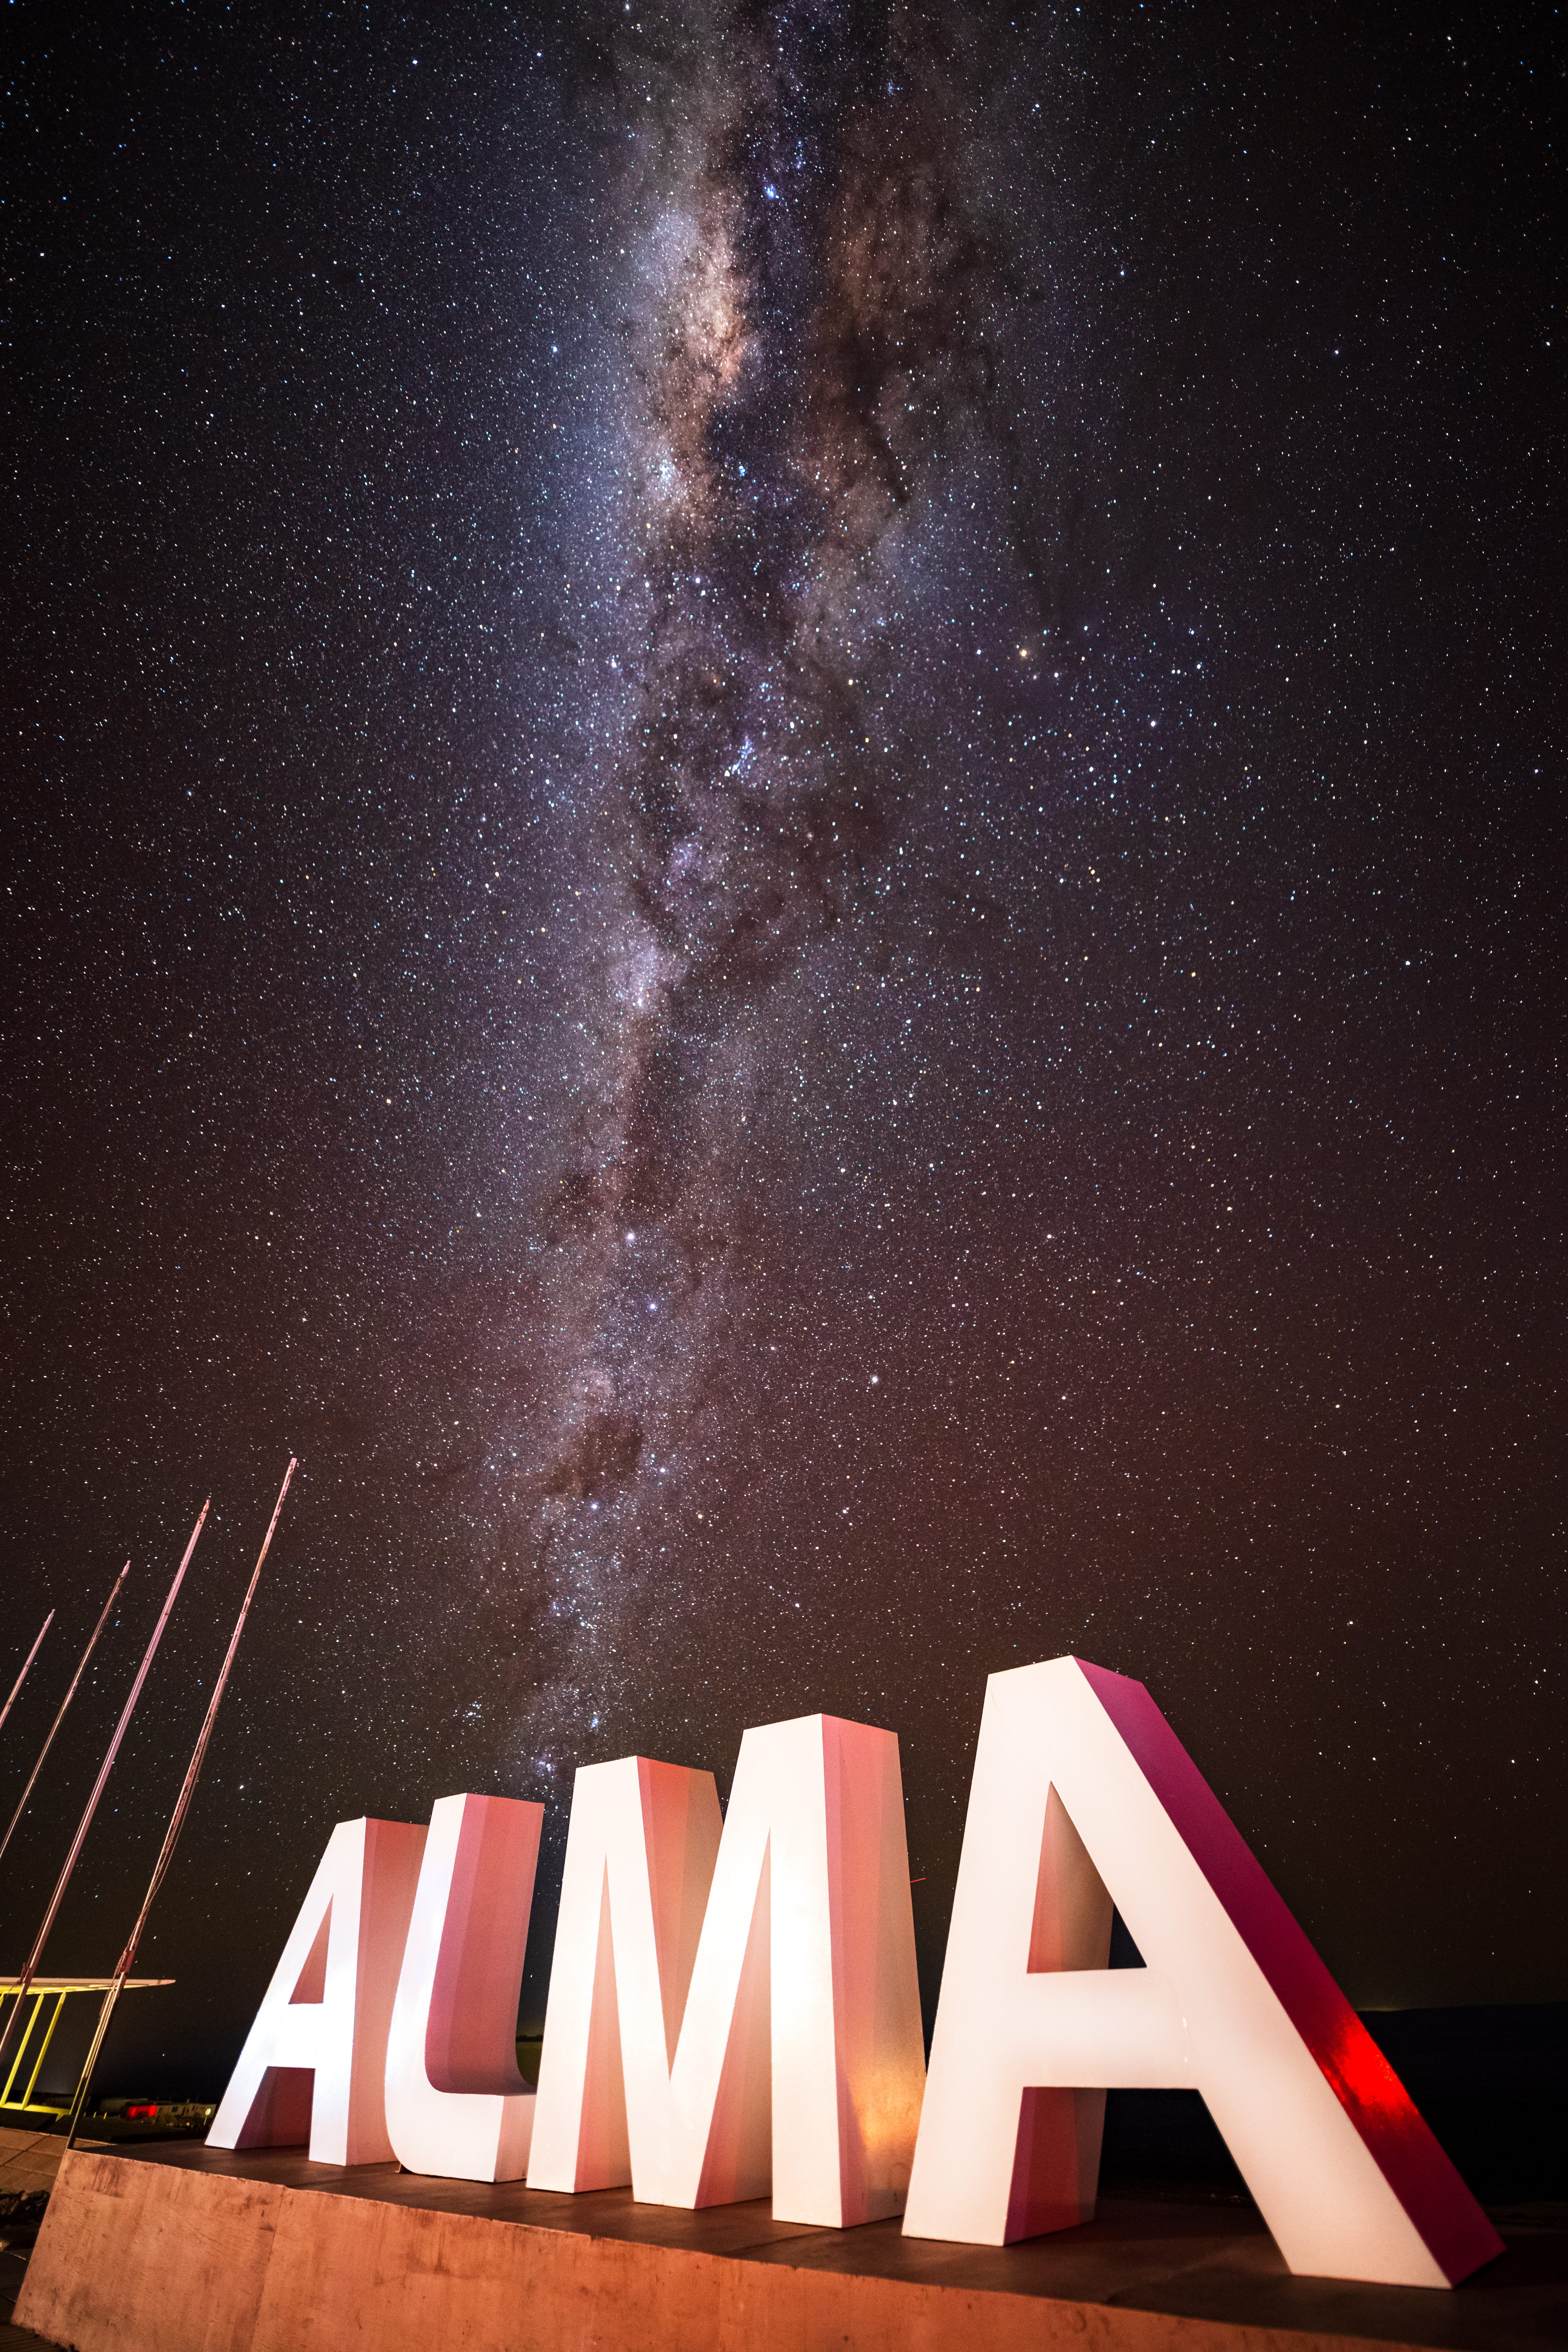

ALMA Sign with Milky Way Backdrop

The Milky Way Galaxy stretches vertically behind the ALMA sign outside the Operations Support Facility (OSF).

Credit: NSF/ AUI/ NSF NRAO/ B.Foott